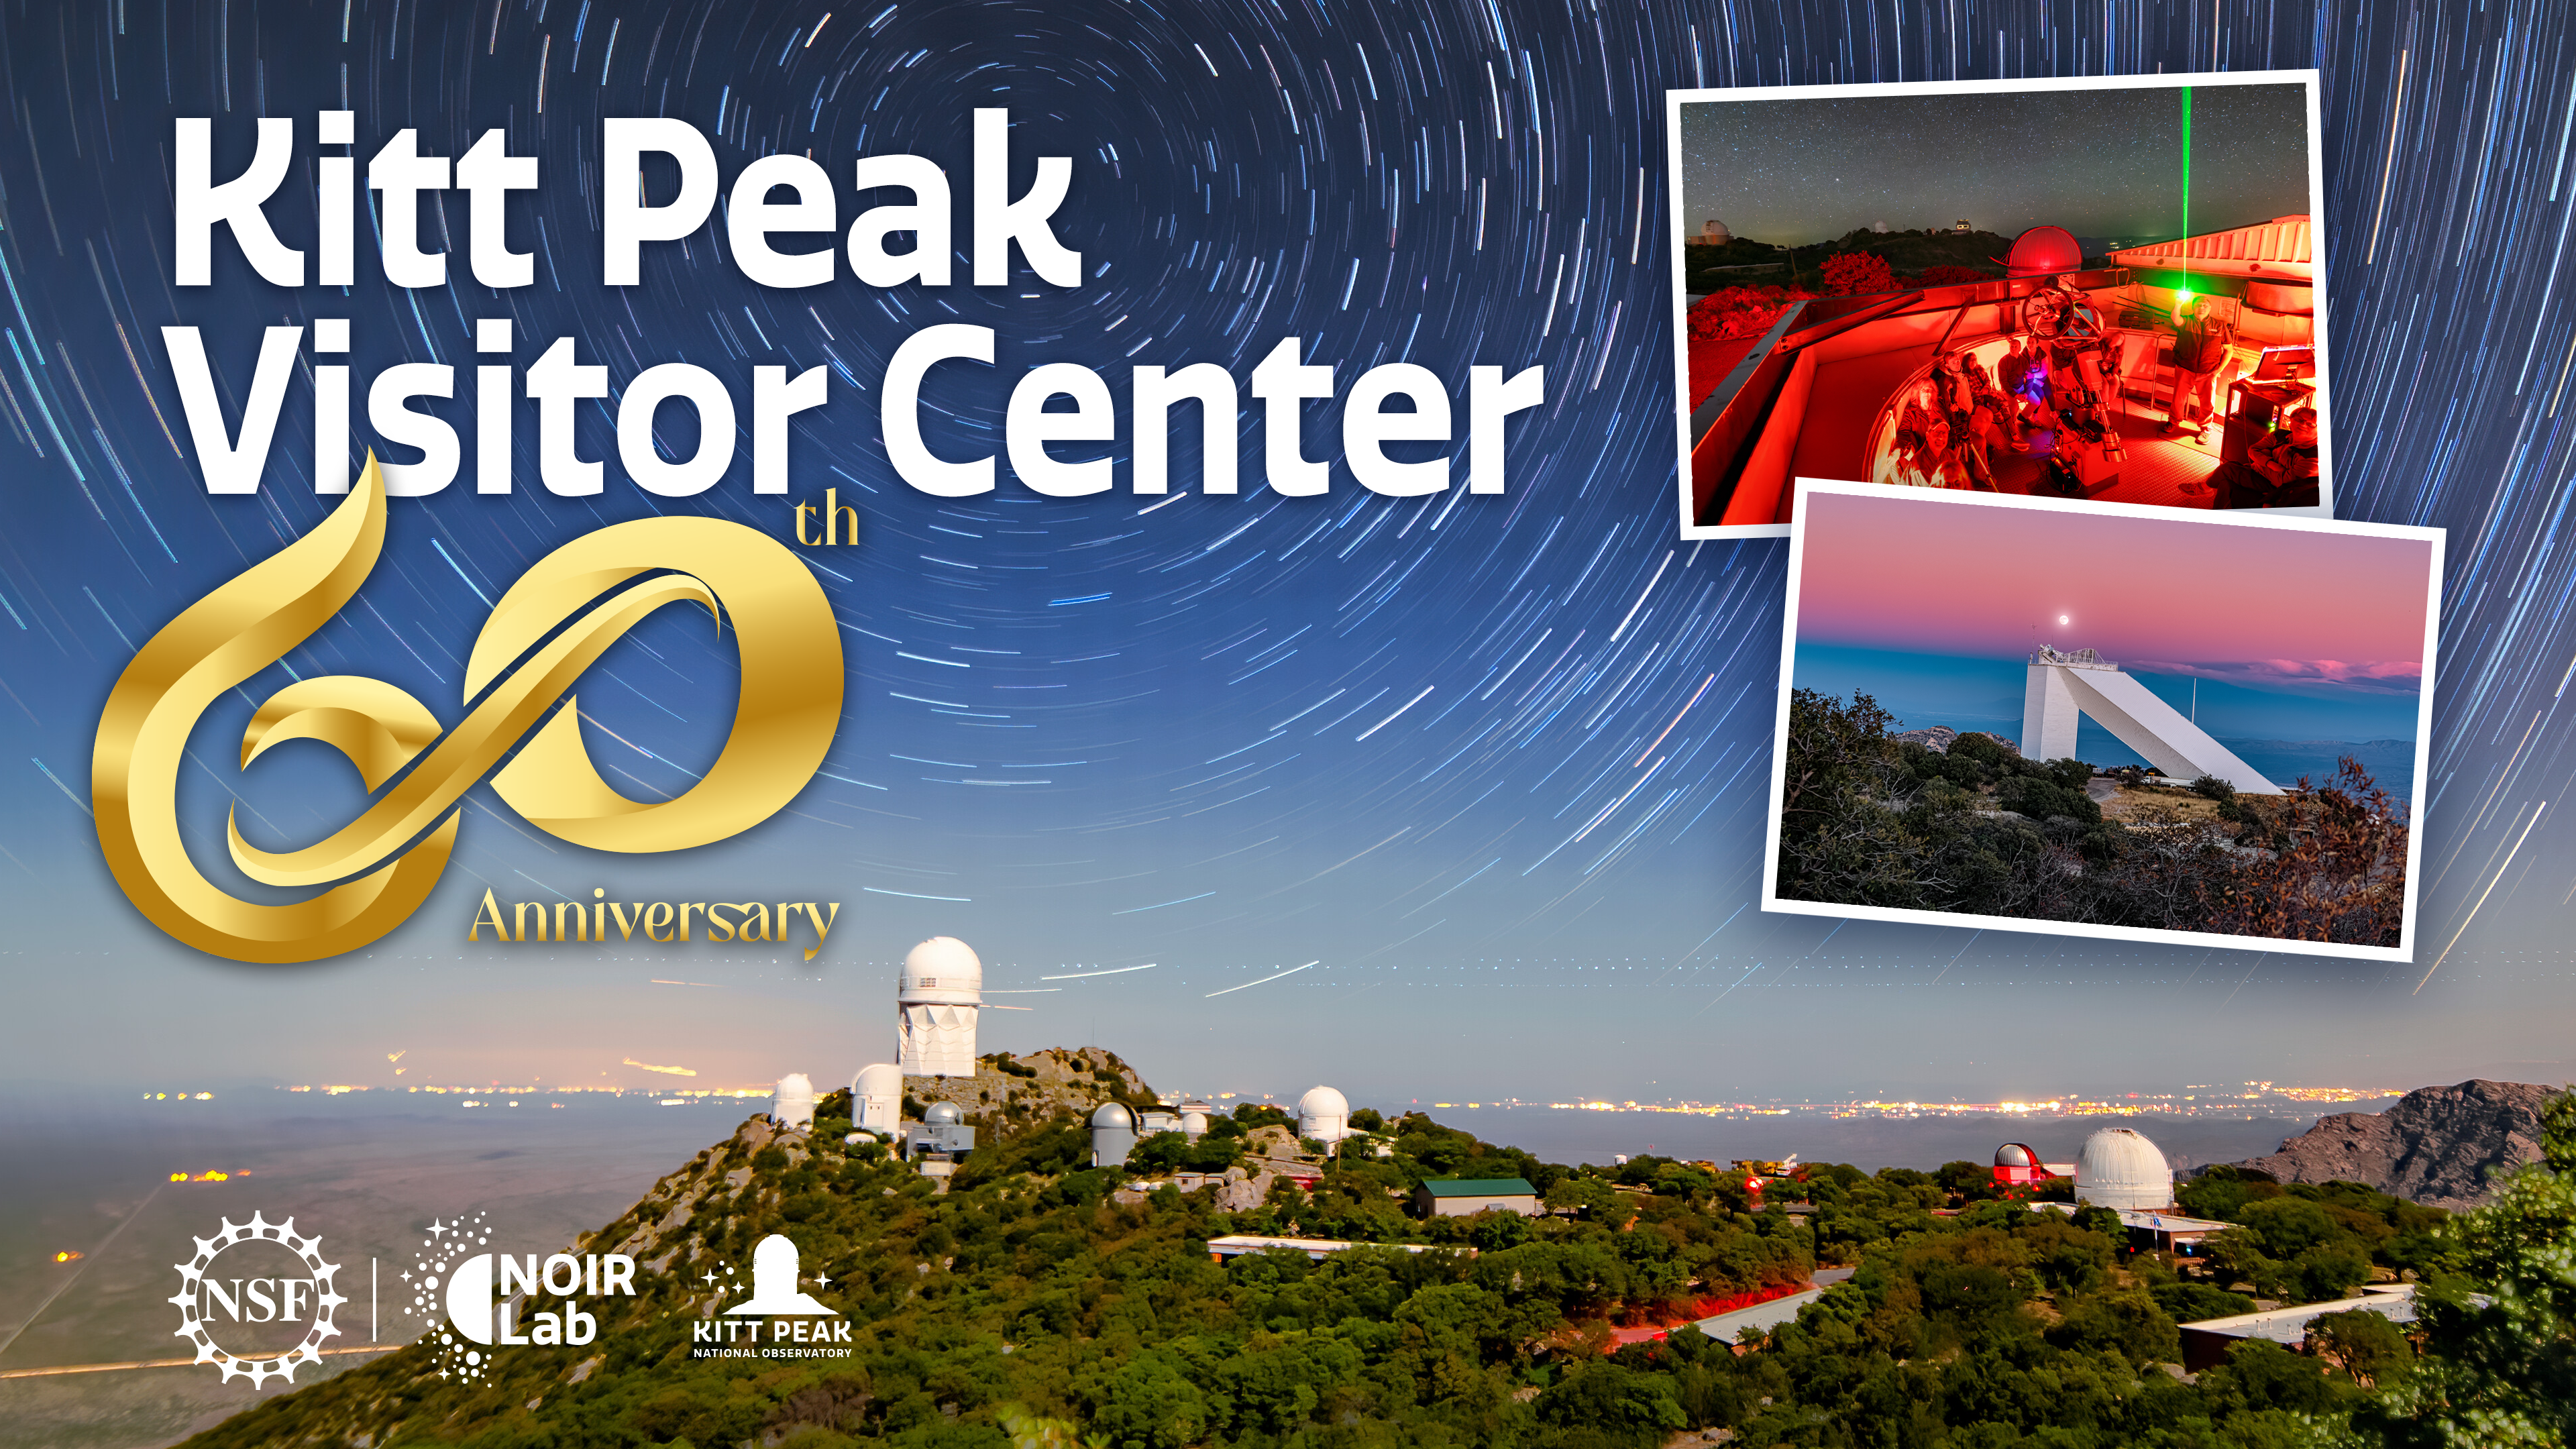

Kitt Peak Visitor Center 60th Anniversary

Kitt Peak Visitor Center celebrated its 60th anniversary on 27 September 2024.

Credit: NOIRLab/NSF/AURA/P. Marenfeld